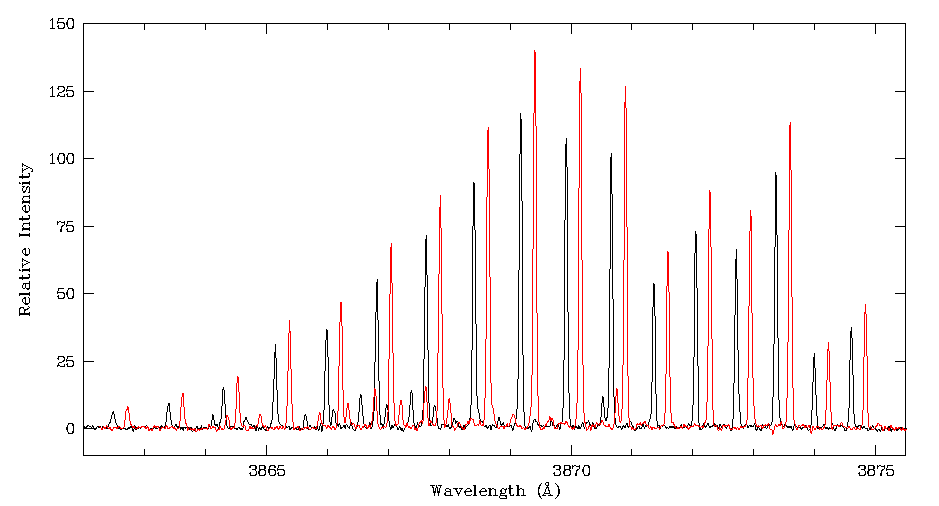

CN (388 nm) spectrum of comet Tempel 1

This image shows the CN (388 nm) spectrum of comet Tempel 1 observed from Paranal just before the impact (in black), on July 3 (at UT 02:00), and on July 4 at UT 24:00 (in red), which is the first observation after the impact. An artificial wavelength shift has been added for clarity. The post impact spectrum is clearly higher than the pre-impact one.

Credit: ESO